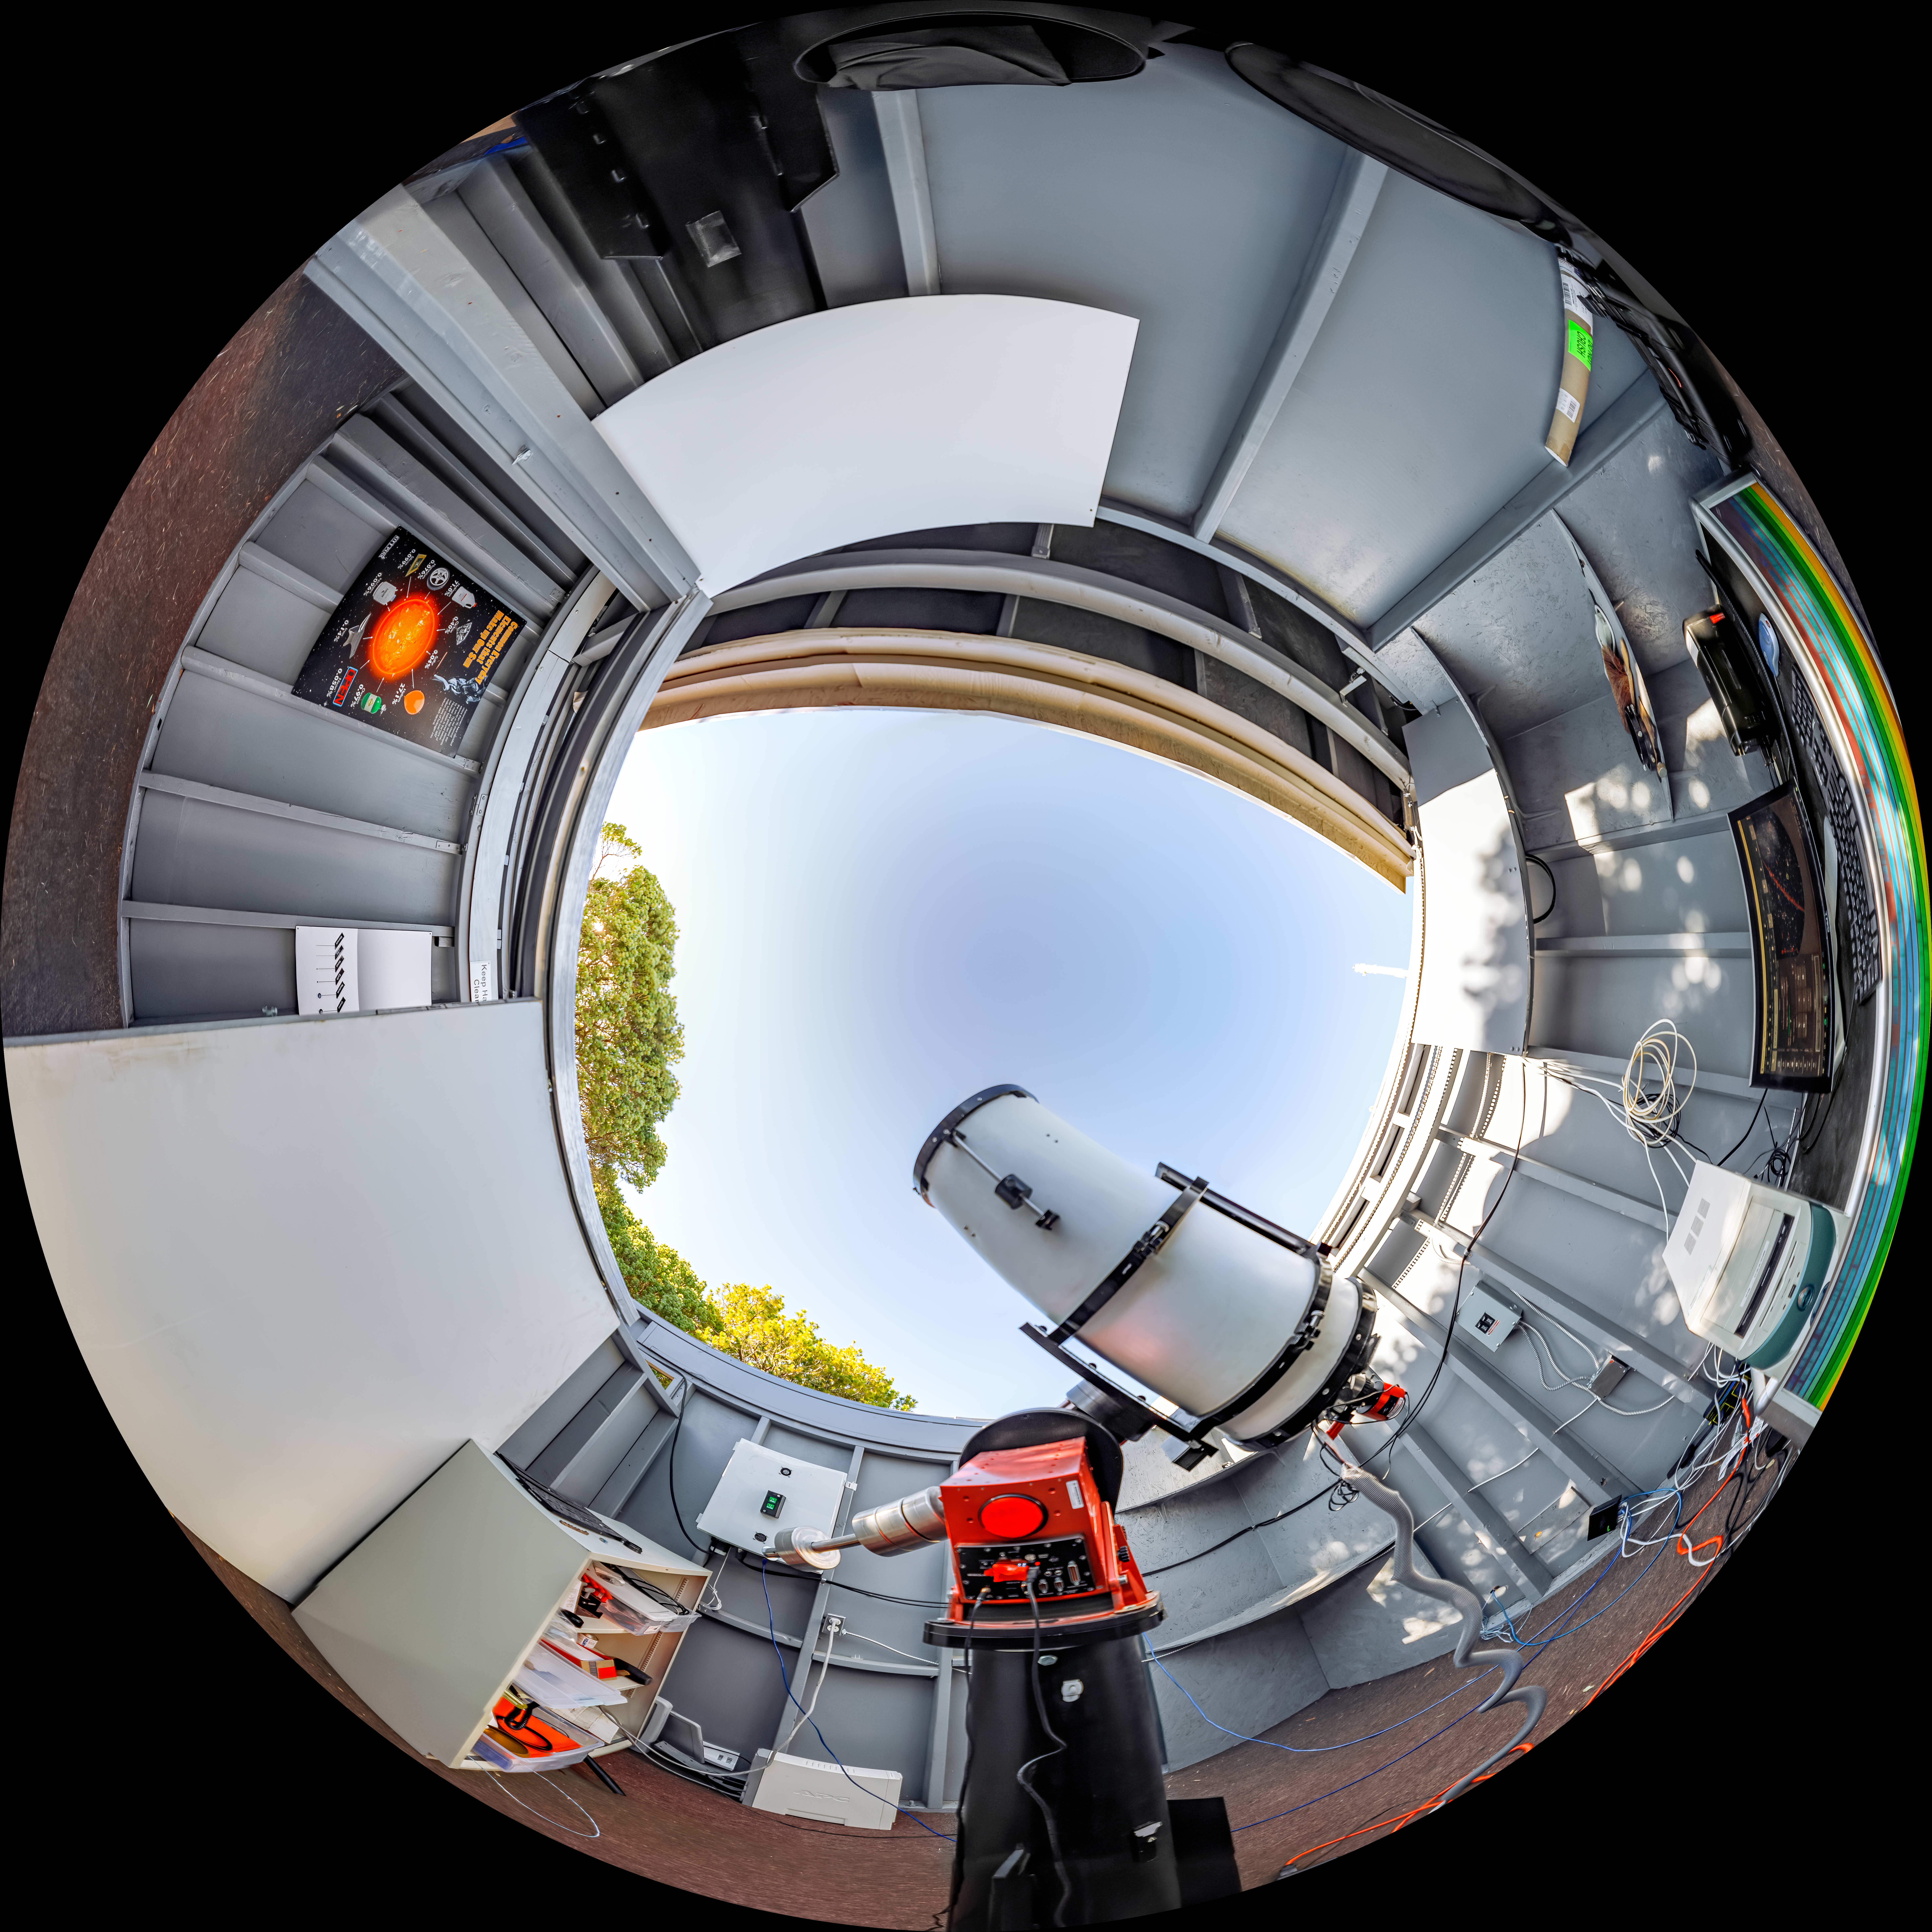

SOLARIO Fulldome

A fulldome view of the Solar and Observing Remote Imaging Observatory (SOLARIO) at Kitt Peak National Observatory in Arizona.

A 360 panorama version of this image can be viewed here.

Credit: NOIRLab/NSF/AURA/T. Slovinský